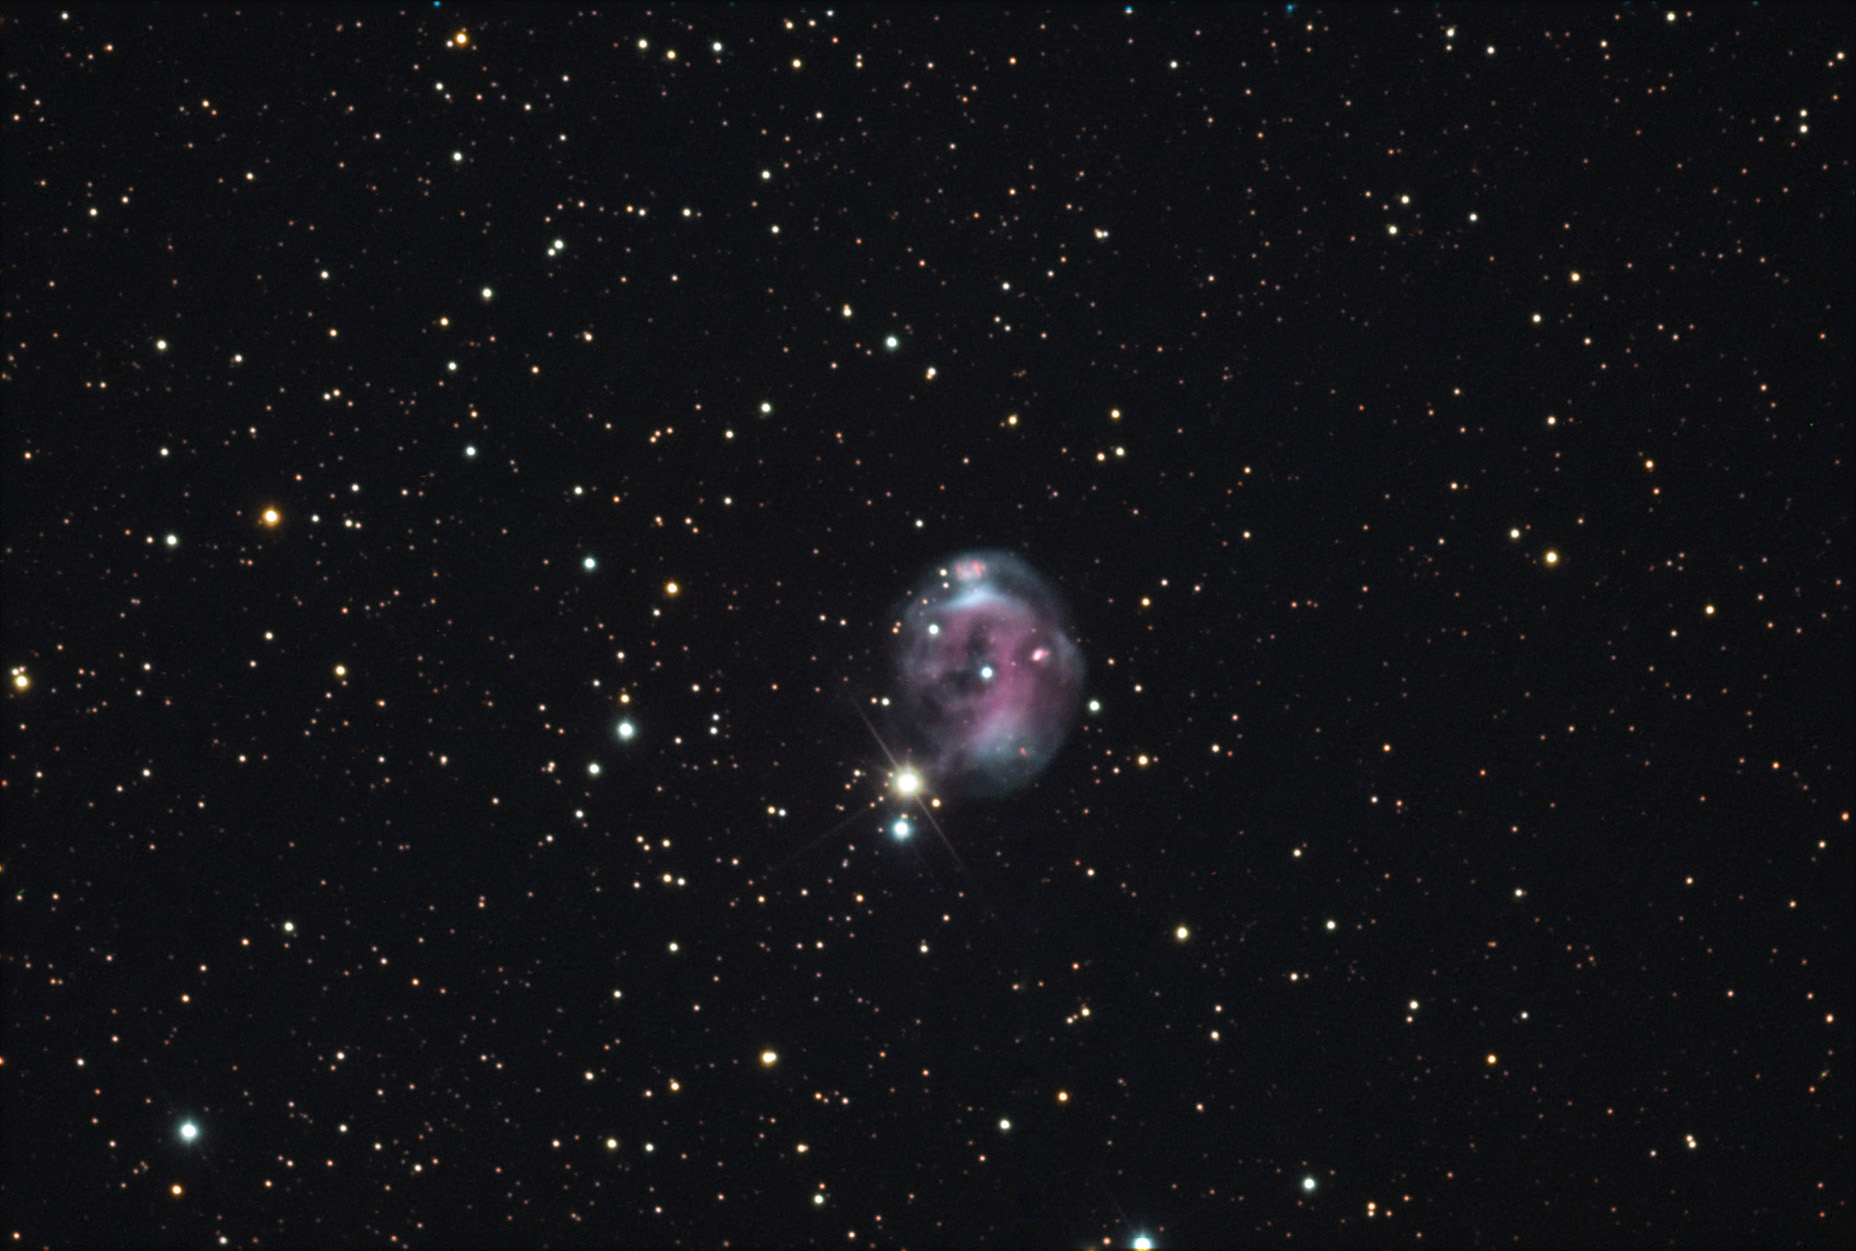

NGC 7008

Sometimes nicknamed the Fetus, this planetary nebula is located about 2800 lightyears away in the constellation Cygnus the Swan. Remember that planetary nebulae are regions of stellar death, not birth as the nickname "Fetus" would imply.

This image was taken as part of Advanced Observing Program (AOP) program at Kitt Peak Visitor Center during 2014.

Credit: KPNO/NOIRLab/NSF/AURA/Donn and Aaron Starkey/Adam Block